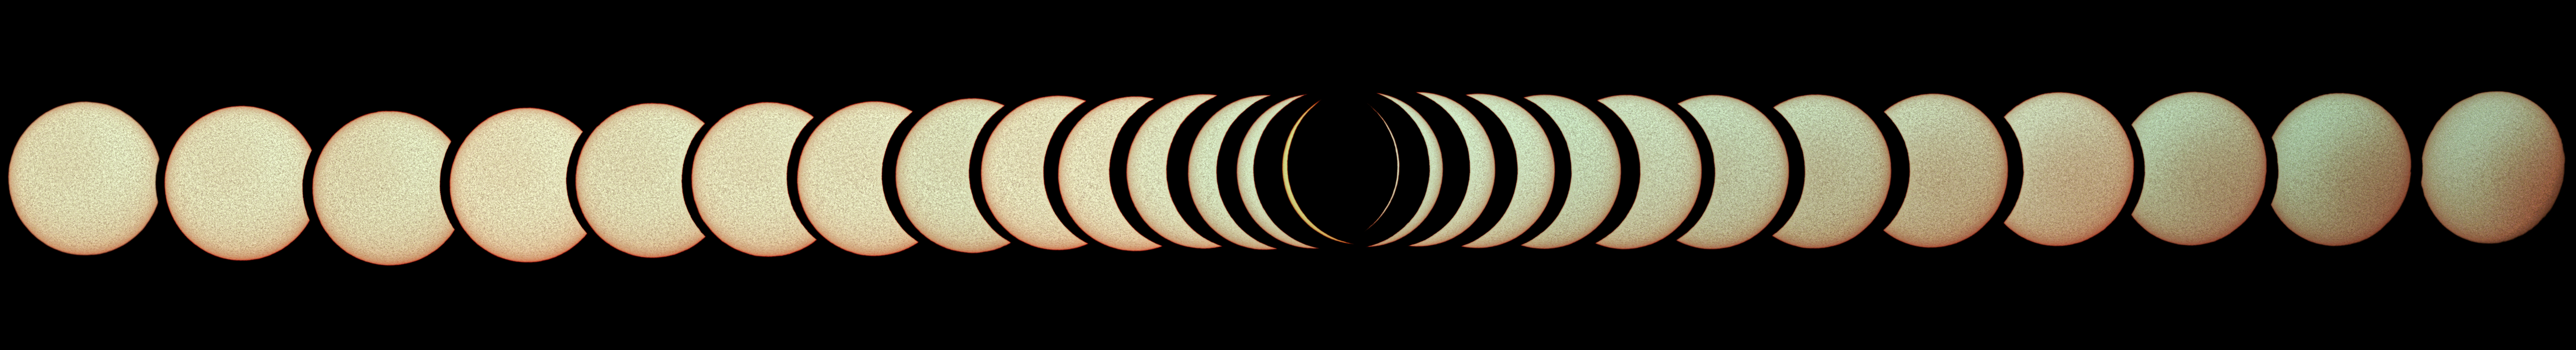

Total solar eclipse, La Silla Observatory, 2019

This image shows the Sun through various phases of the total solar eclipse visible over ESO's La Silla Observatory on 2 July 2019. It was taken using an H-alpha filter. The eclipse lasted roughly two and a half hours, with almost two minutes of totality at 20:39 UT, and was visible across a narrow band of Chile and Argentina. To celebrate this rare event ESO invited 1000 people, including dignitaries, school children, the media, researchers, and the general public, to come to the Observatory to watch the eclipse from this unique location.

Credit: A. Santerne (Aix-Marseille University/LAM)/ESO